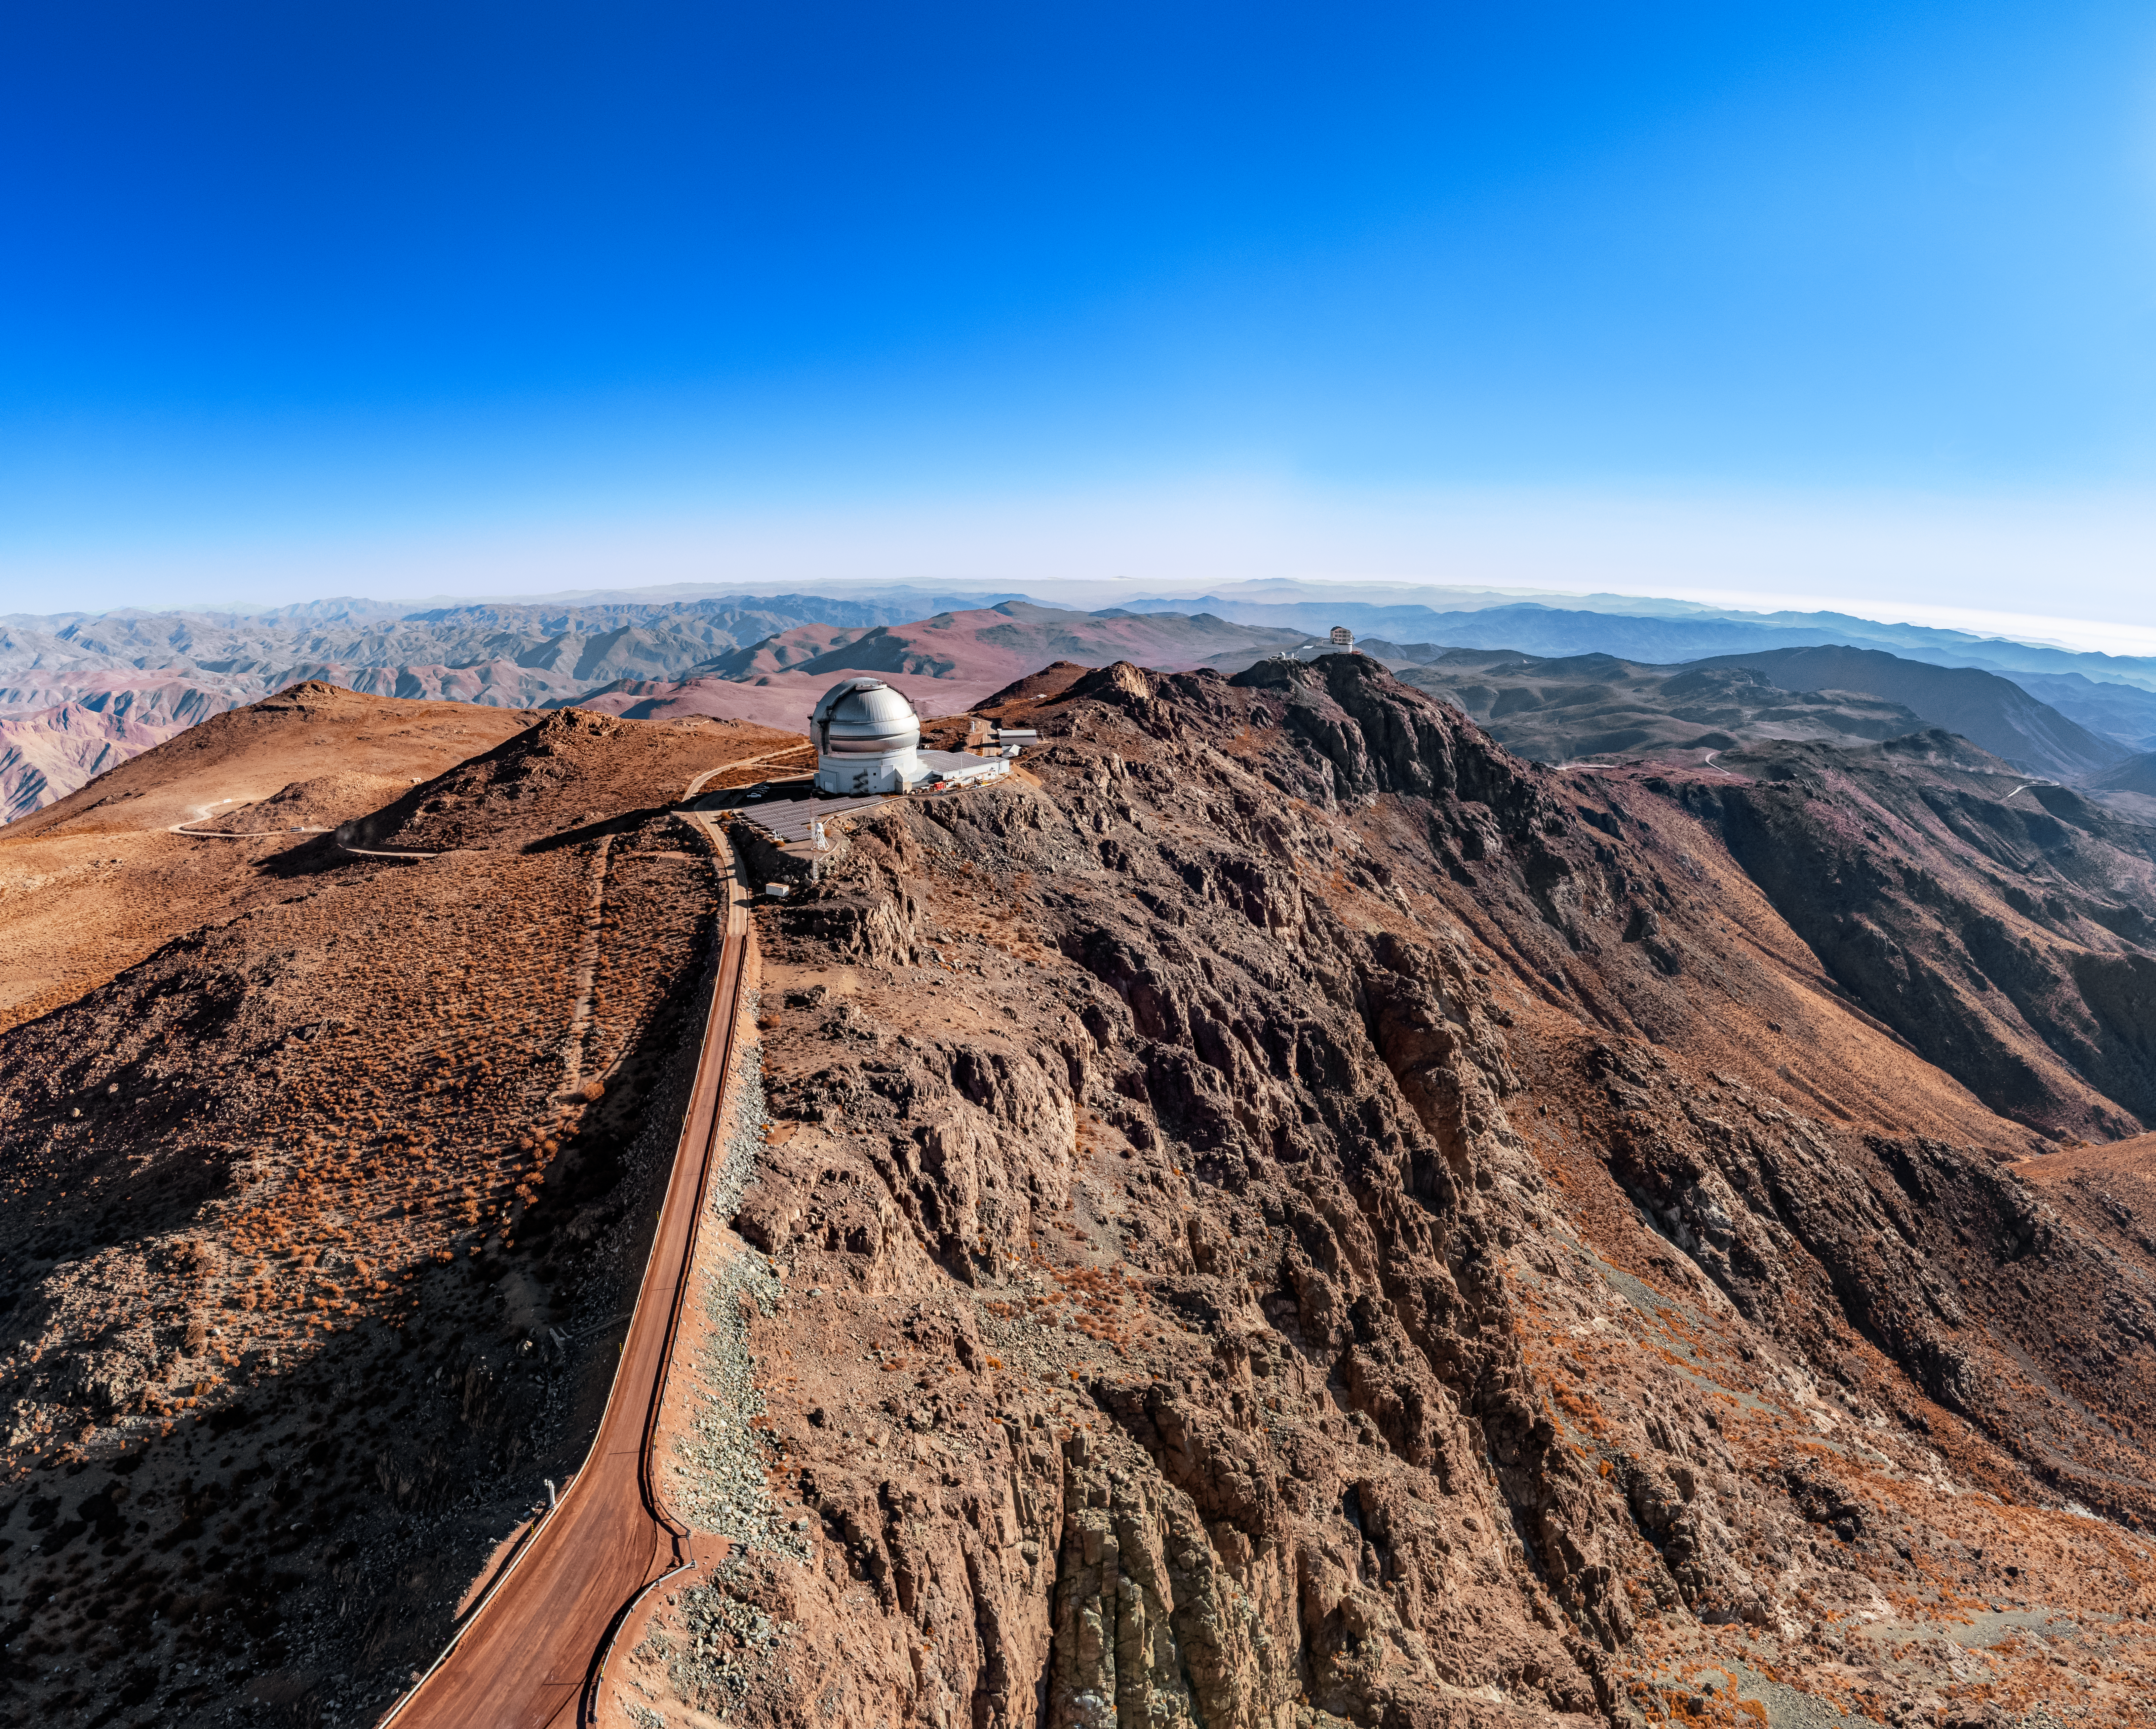

Gemini South on Cerro Pachón

An aerial view of Gemini South on Cerro Pachón in Chile.

Credit: NOIRLab/NSF/AURA/T. Matsopoulos